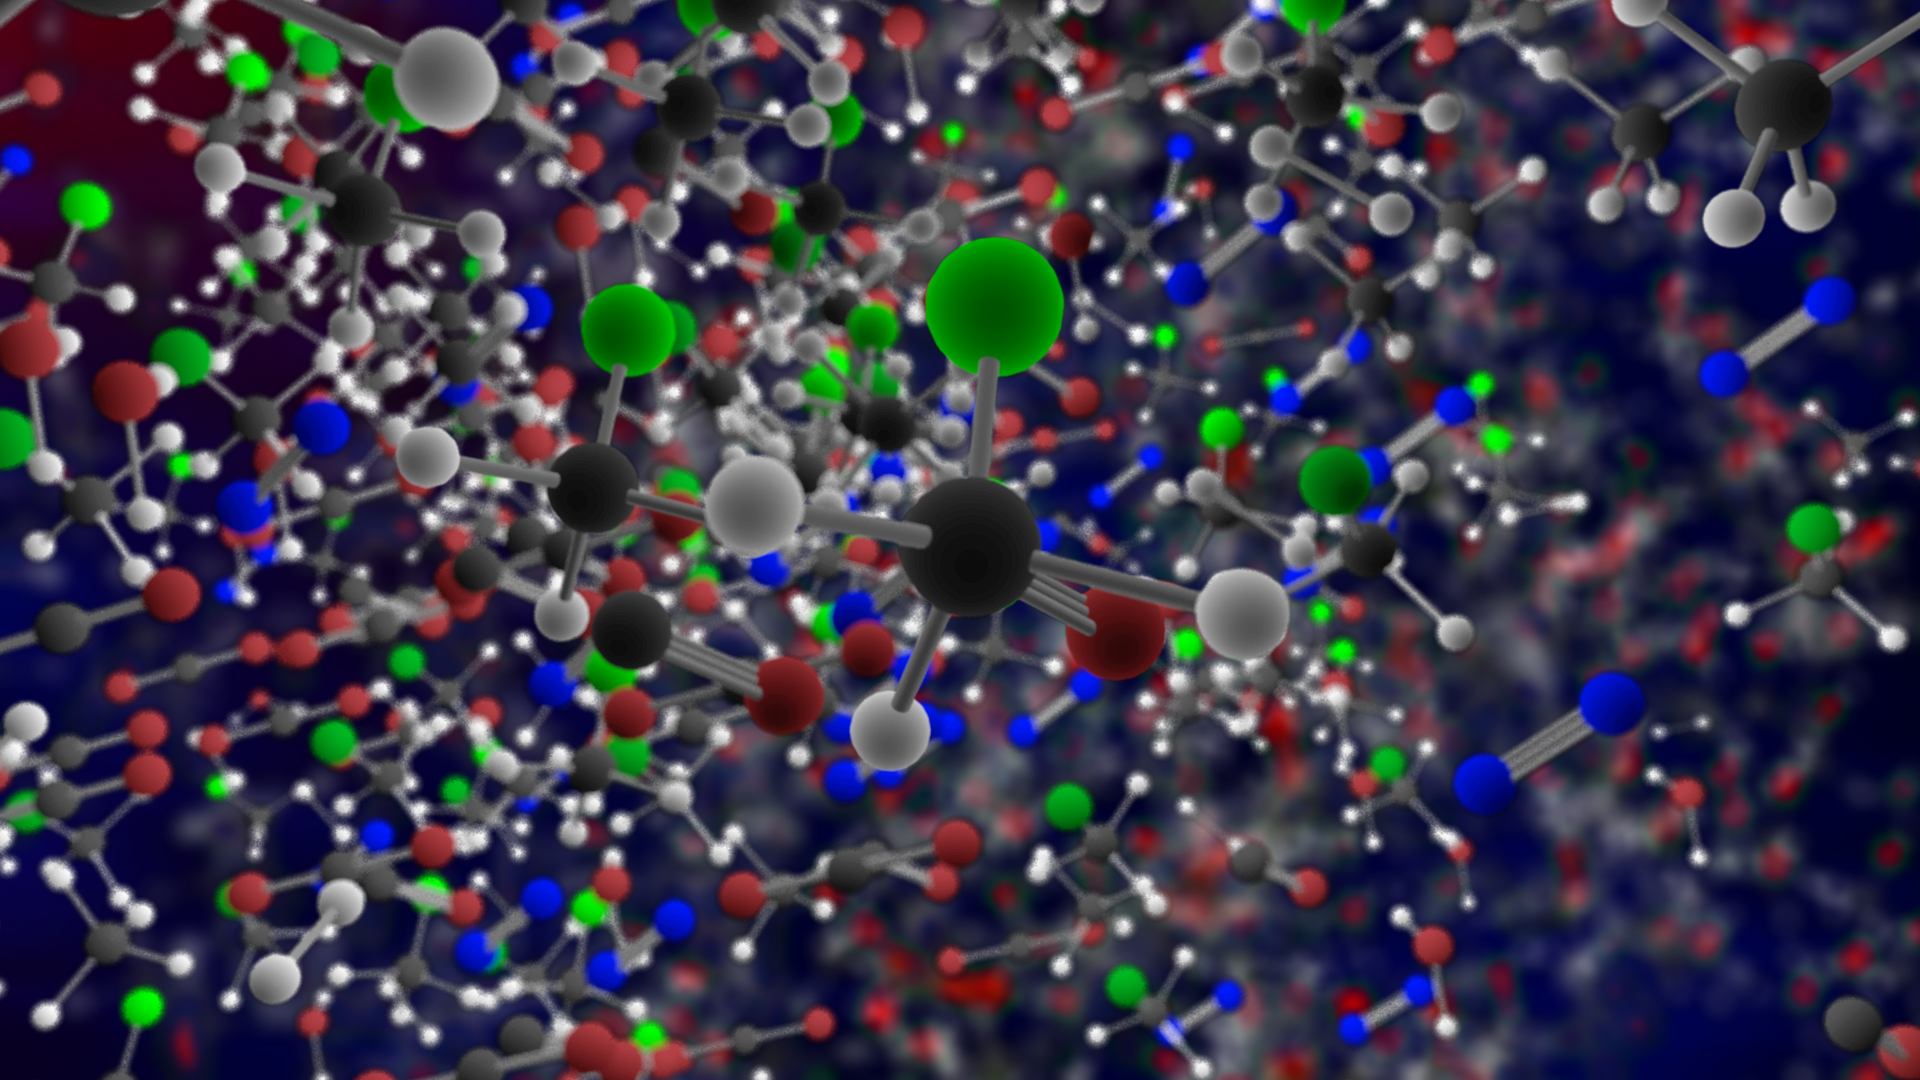

ALMA and Rosetta Detect Freon-40 in Space

Organohalogen methyl chloride (Freon-40) discovered by ALMA around the infant stars in IRAS 16293-2422. These same organic compounds were discovered in the thin atmosphere surrounding Comet 67P/C-G by the ROSINA instrument on ESA's Rosetta space probe.

Credit: B. Saxton (NRAO/AUI/NSF)